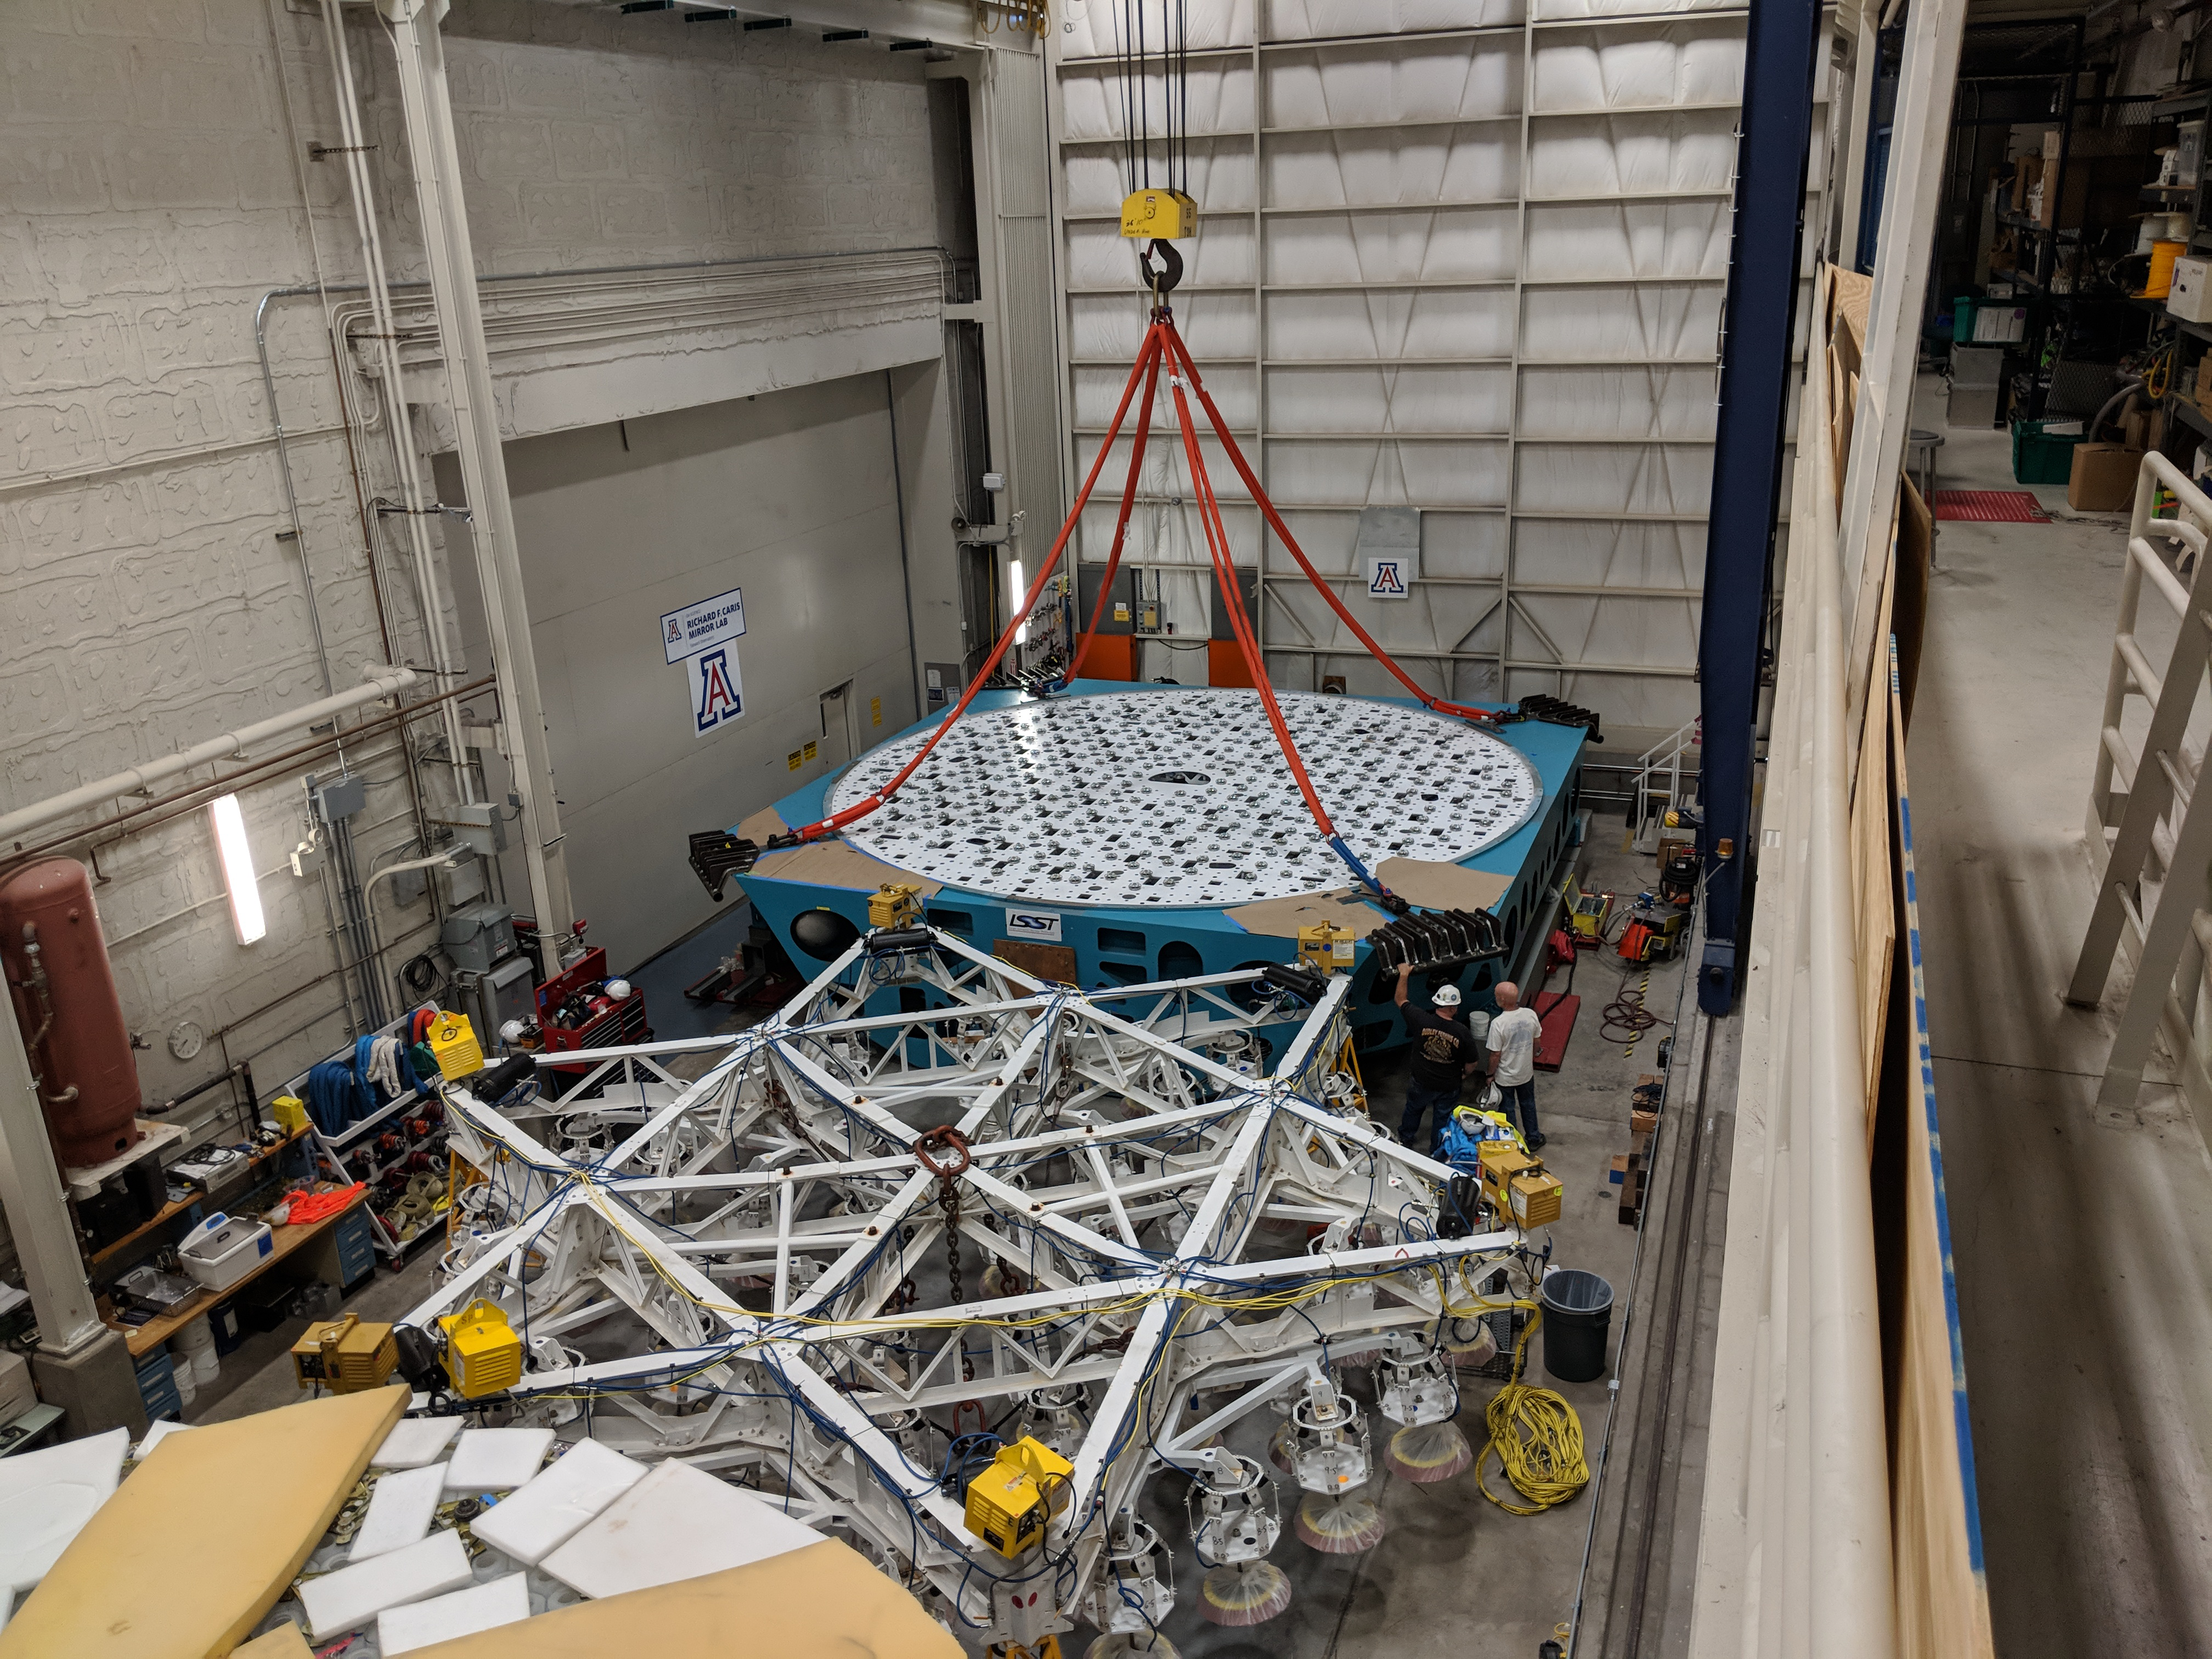

M1M3 Cell Move CAID to Mirror Lab

Early in the morning on October 10, 2018, the Primary/Tertiary Mirror (M1M3) Cell (the steel structure that supports the mirror) was moved from CAID Industries, where it was manufactured, to the Richard F. Caris Mirror Lab on the University of Arizona campus. At the Mirror Lab it will be integrated with the M1M3 mirror, which is scheduled to be removed from storage and delivered to the Mirror Lab next week.

Credit: Rubin Observatory/NSF/AURA